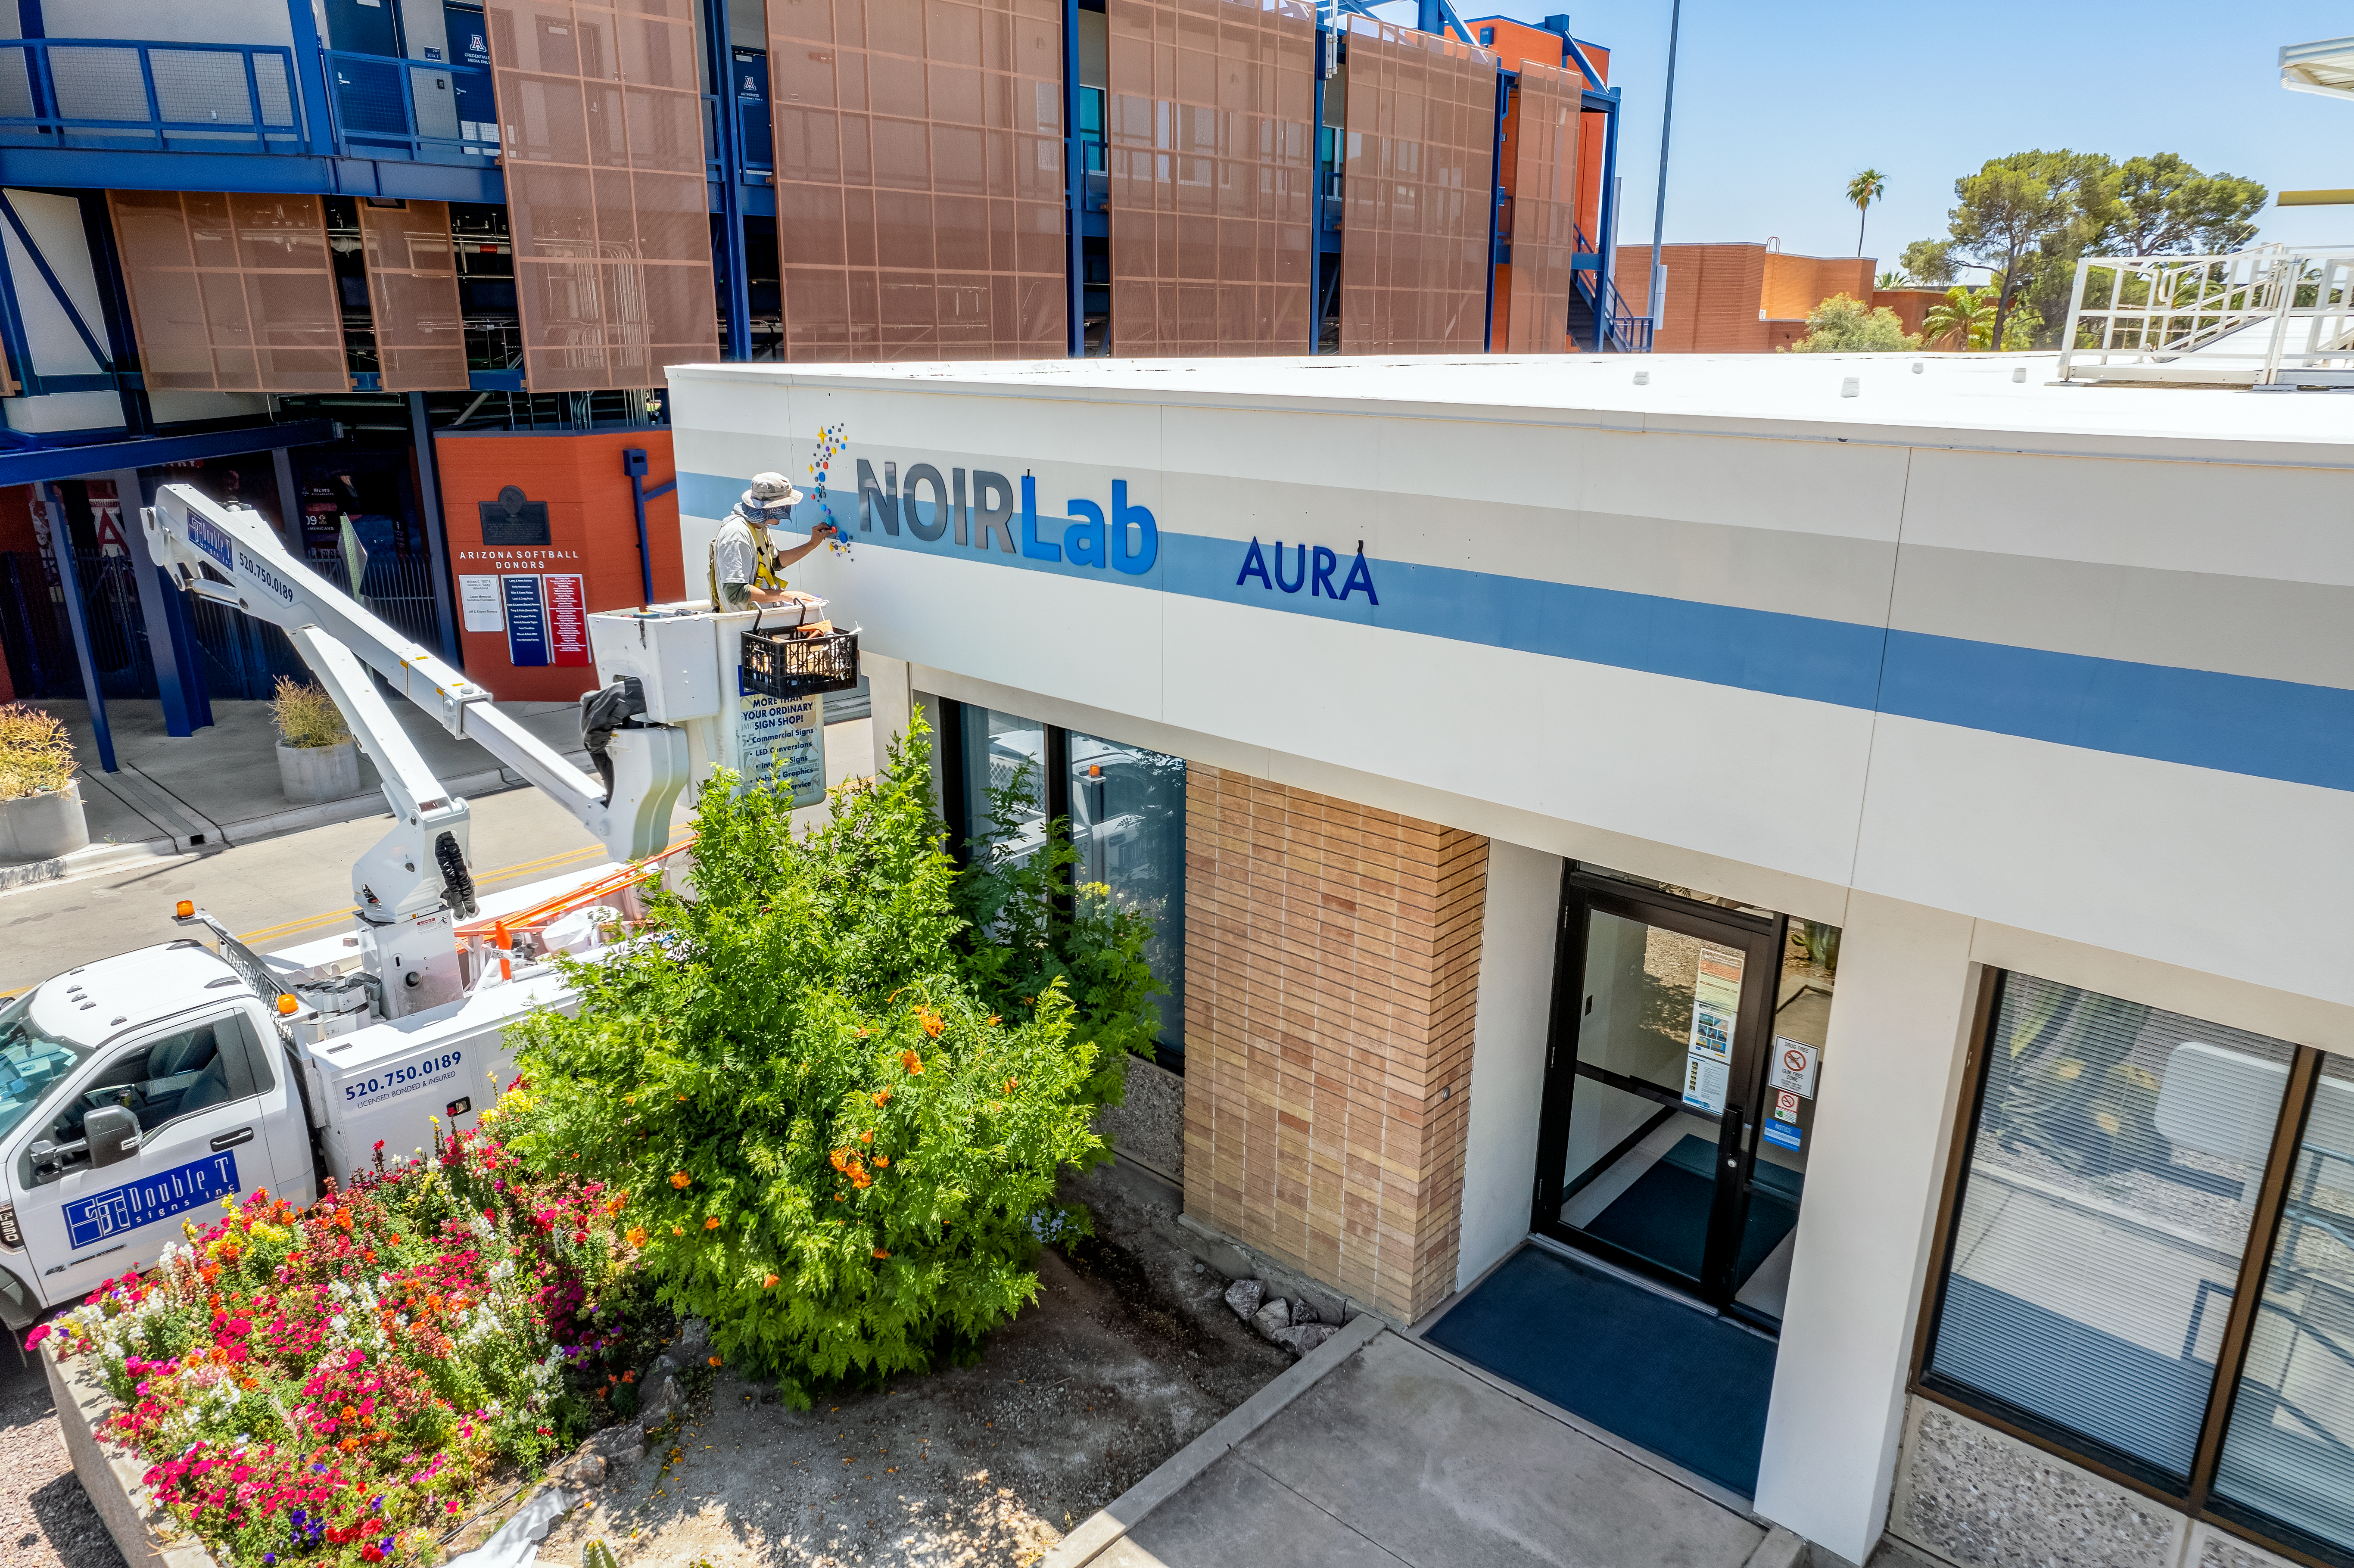

New signs being installed at NOIRLab HQ in Tucson.

We are excited that new signs and banners were recently installed at NOIRLab's headquarters in Tucson, Arizona. NOIRLab unifies the state-of-the-art nighttime optical observatories funded by the National Science Foundation.

Credit: AURA/NSF/NOIRLab/P. Marenfeld